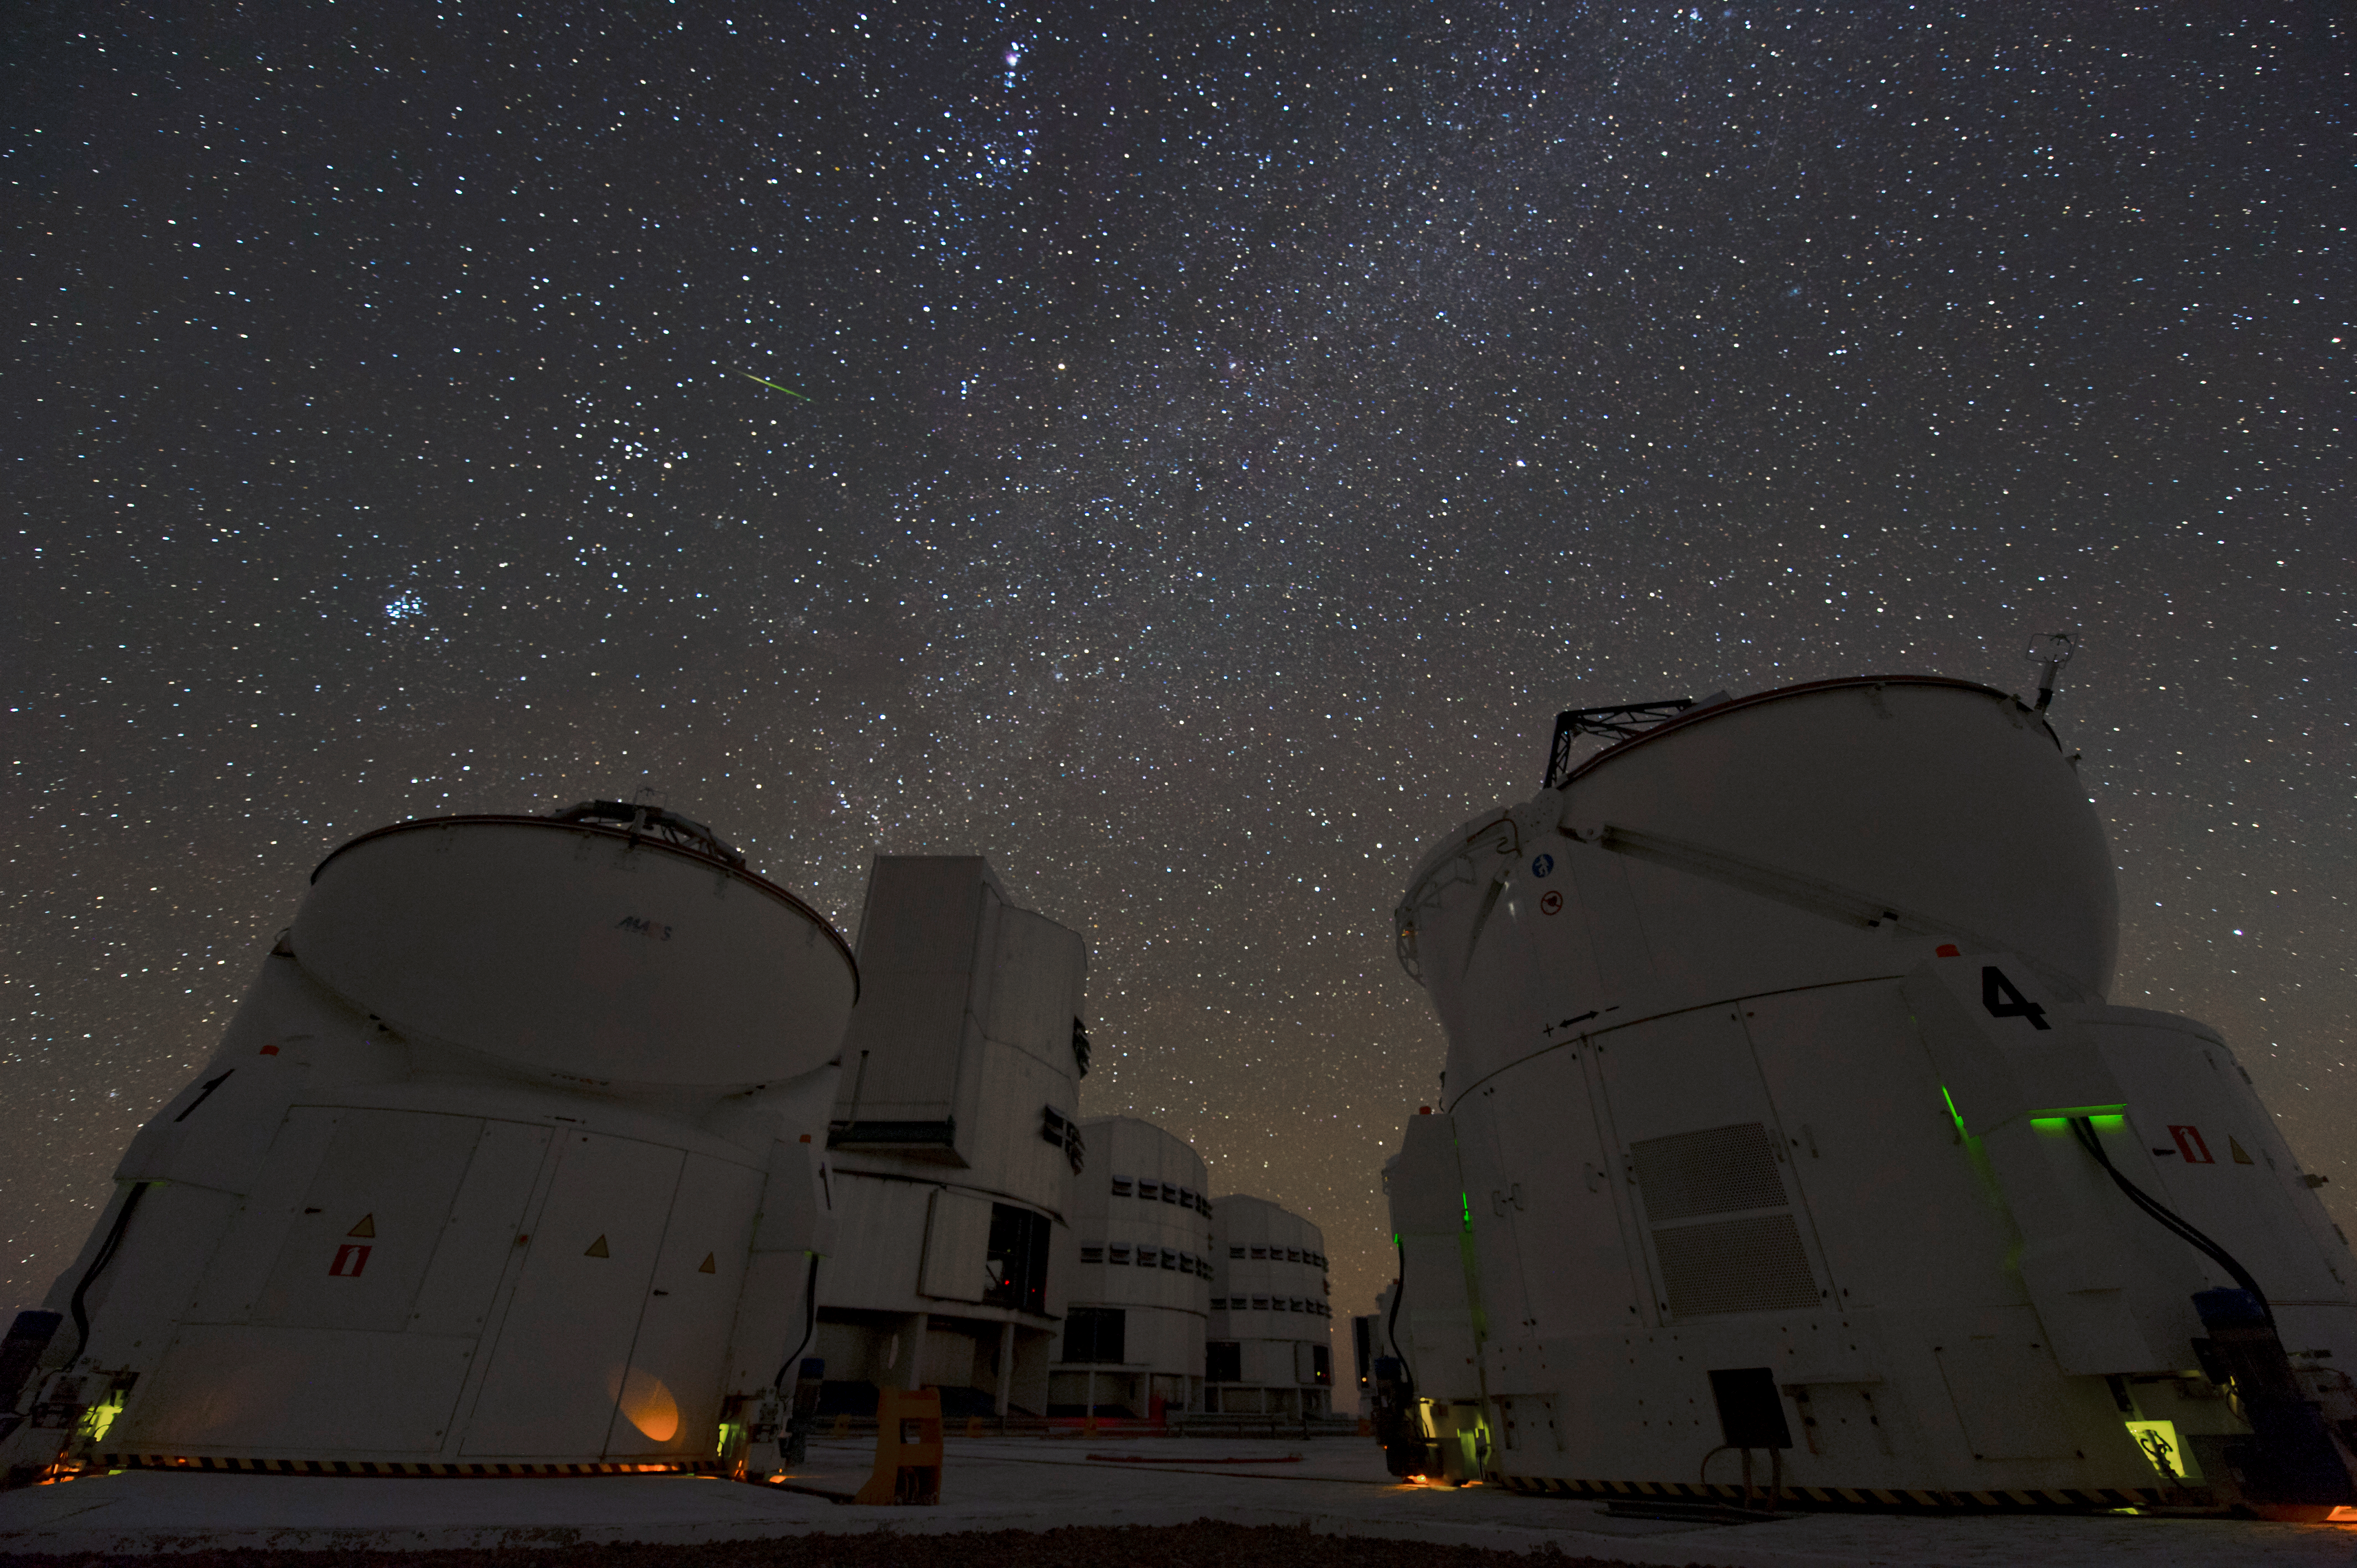

ATs and UTs

Two Auxiliary Telescopes (ATs) are positioned in the foreground, while the larger Unit Telescopes (UTs) can be seen behind.

Credit: ESO/C. Malin